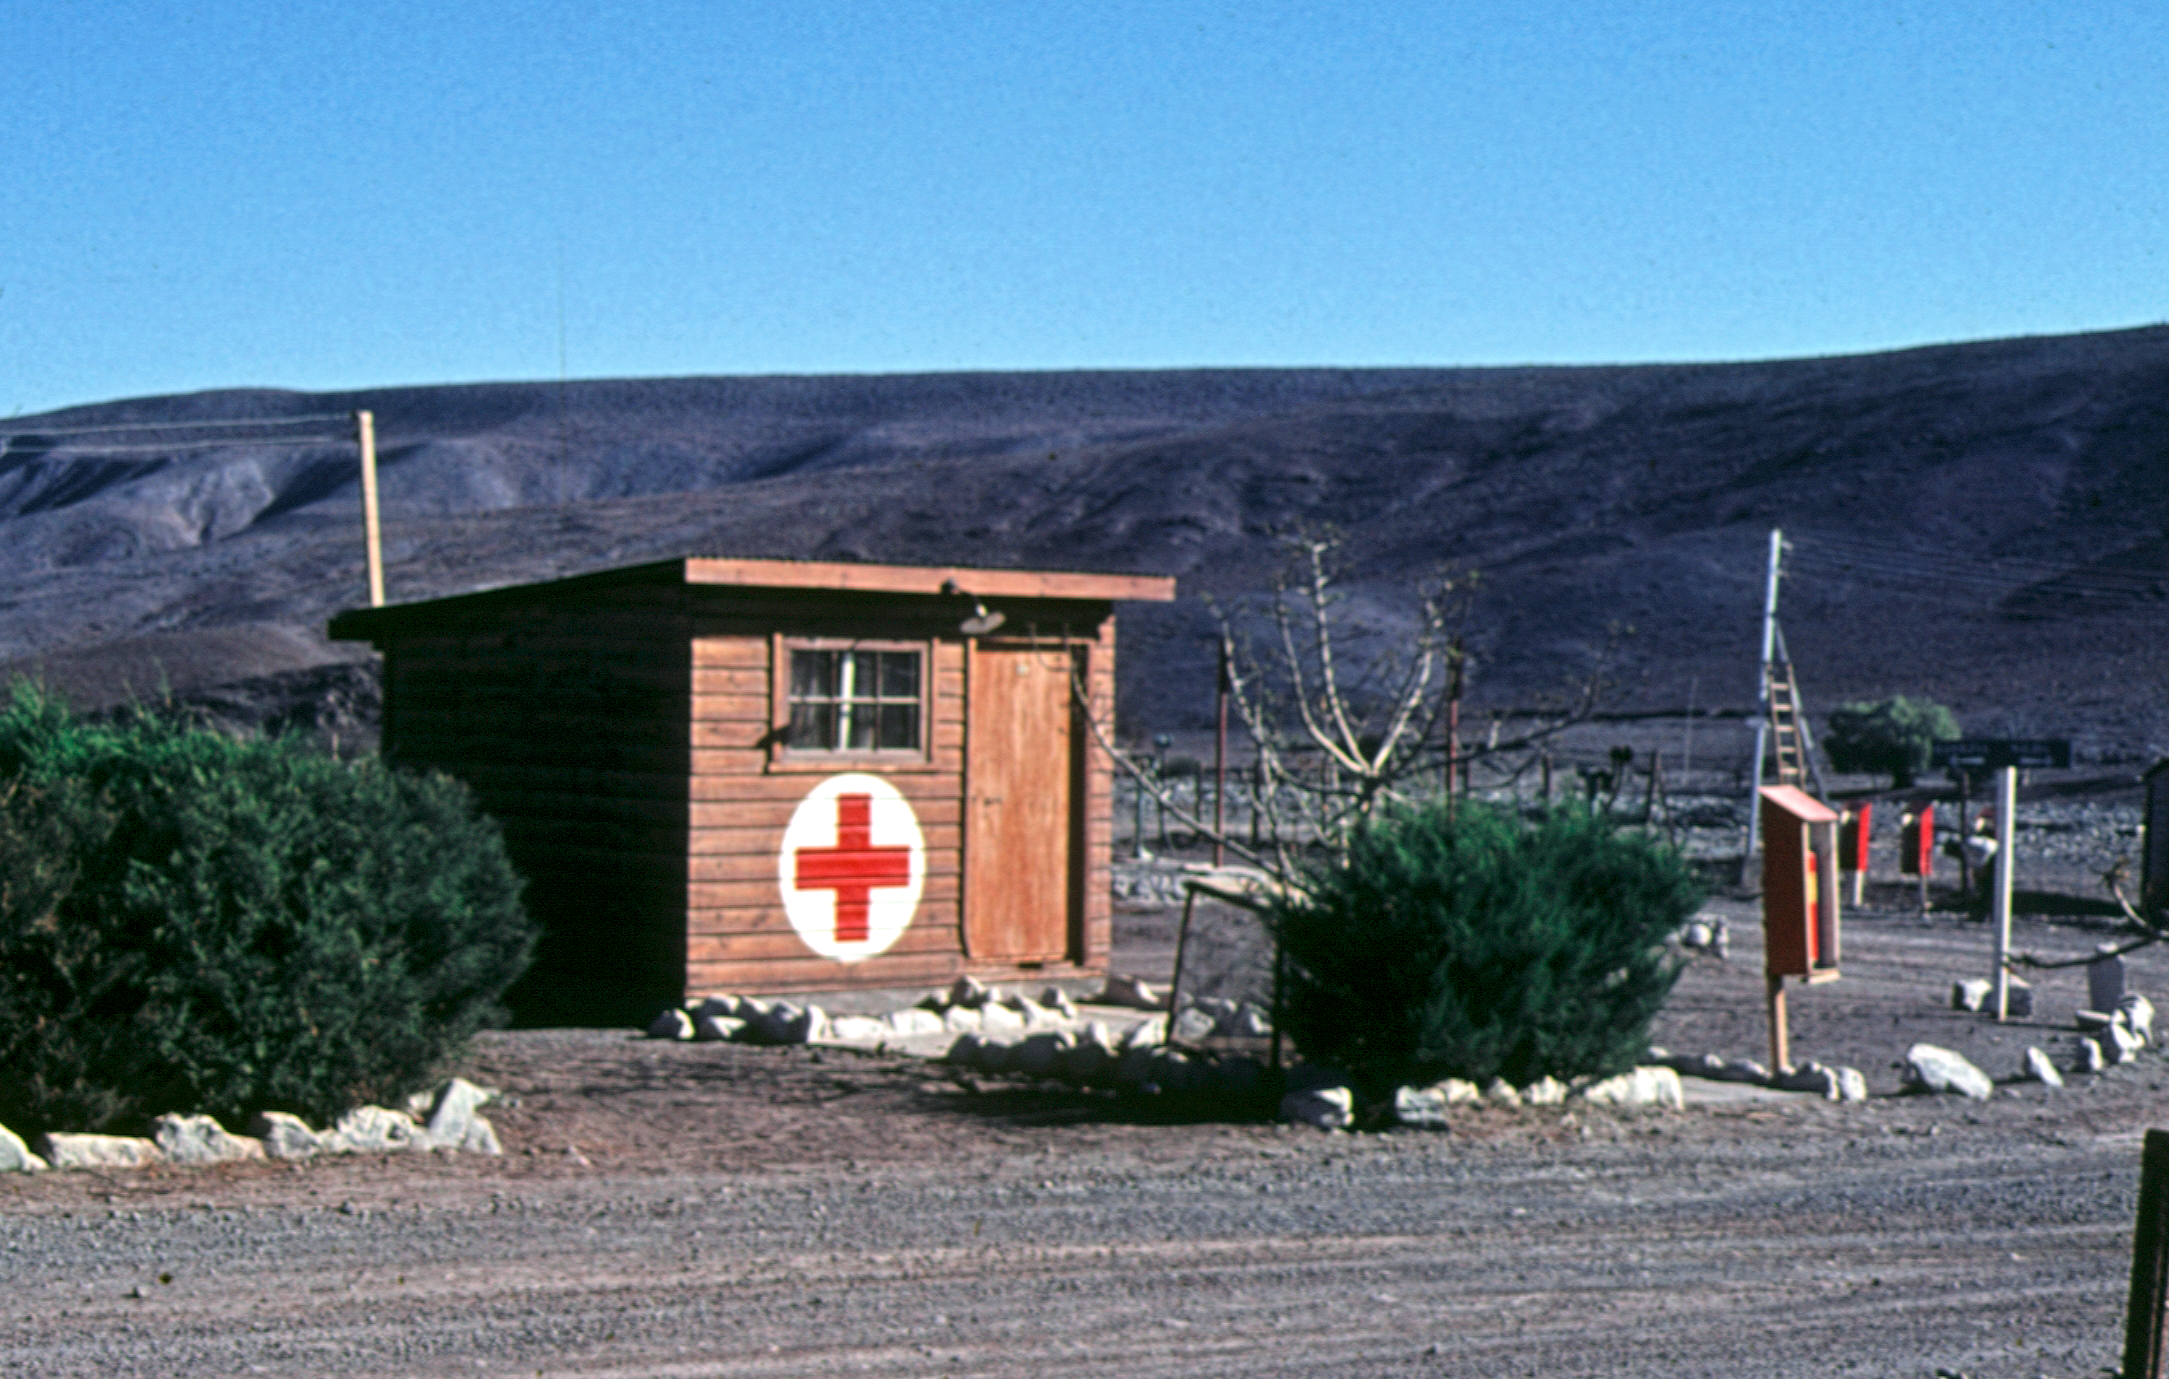

The first aid hut of Camp Pelicano

First Aid station at Camp Pelicano, La Silla.

Credit: ESO/C.Sterken